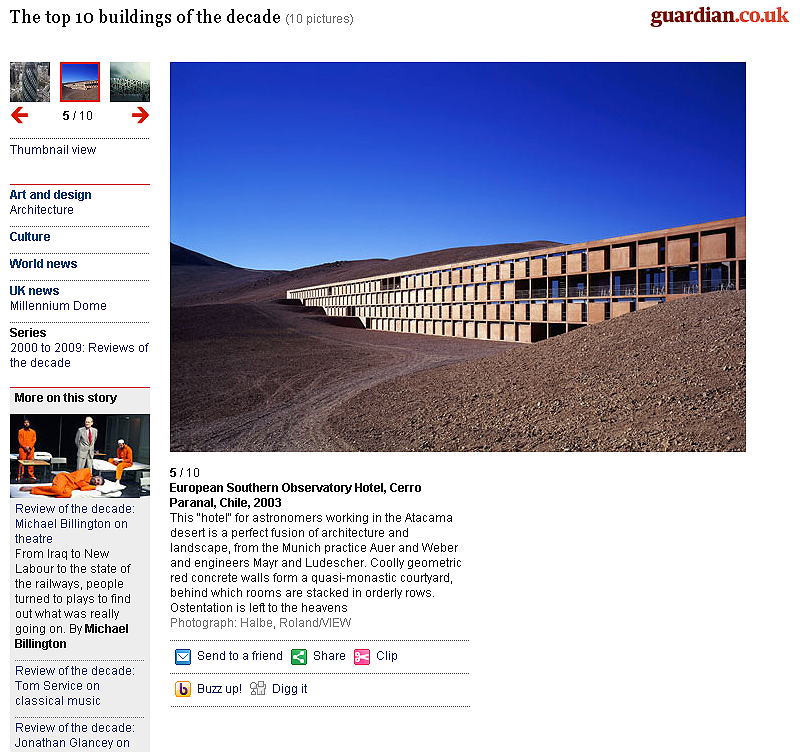

Top 10 buildings of the decade (Guardian)

Top 10 buildings of the decade (From guardian.co.uk).

Credit: ESO